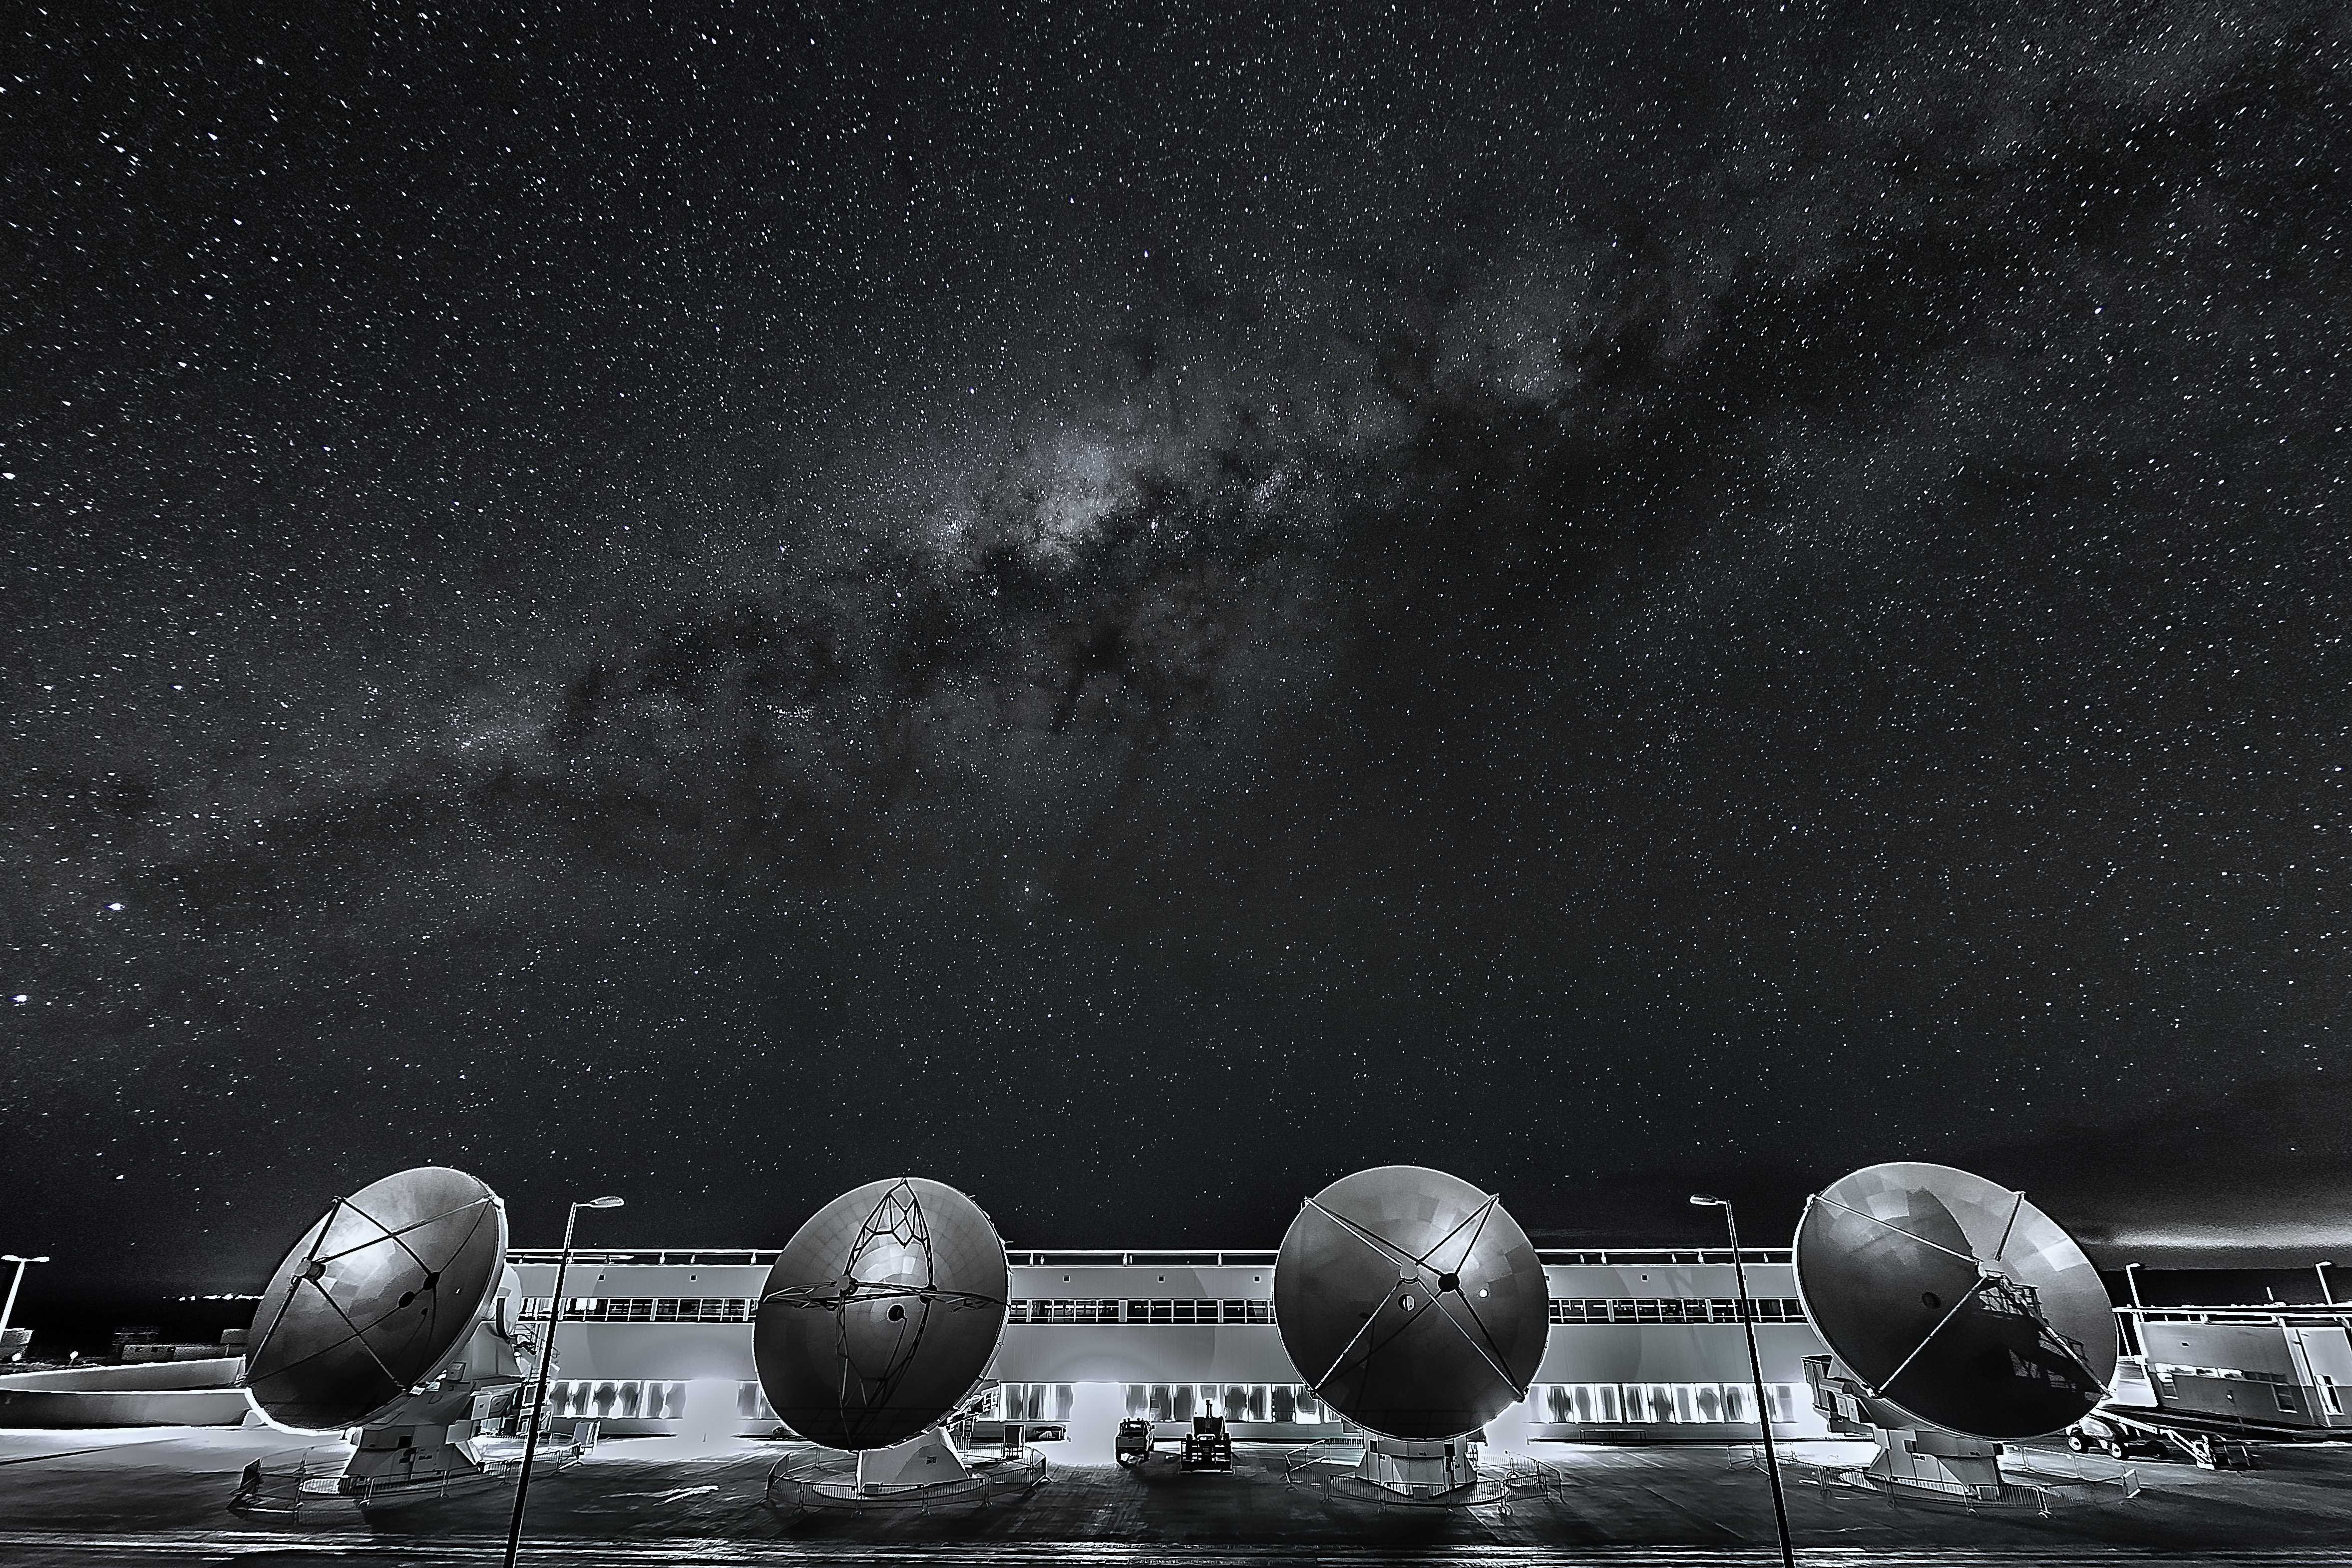

OFS and the Milky Way

The Operation Support Facility (OFS) of the Atacama Large Millimeter/sub-millimeter Array (ALMA) seen at night. In the foreground four of the large antennas of the Array are visible, while in the background the band of the Milky Way can be seen.

Credit: A. Duro/ESO